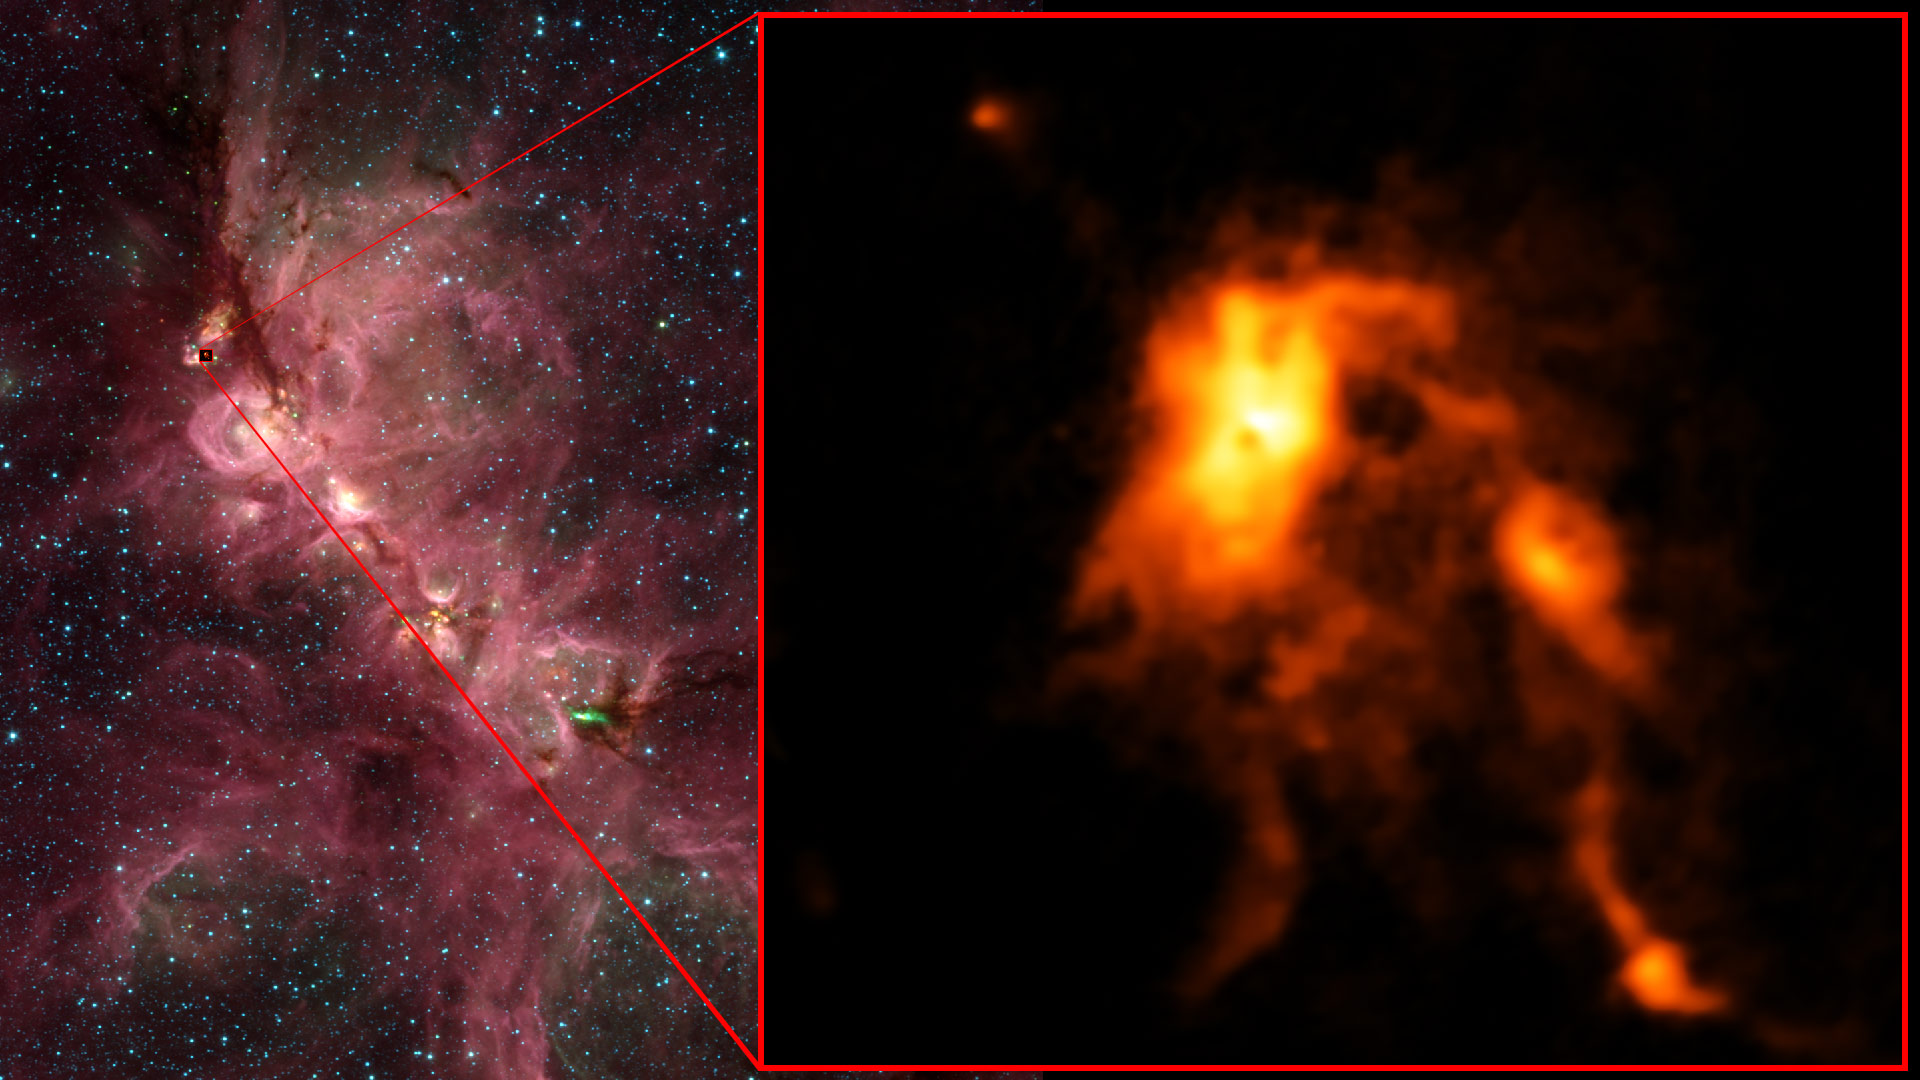

Protostar Blazes Bright, Reshaping Its Stellar Nursery

Inside the Cats's Paw Nebula, as seen in an infrared image from NASA's Spitzer Space Telescope (left), ALMA discovered that an infant star is undergoing an intense growth spurt, shining nearly 100 brighter than before and reshaping its stellar nursery (right).

Credit: (NRAO/AUI/NSF)